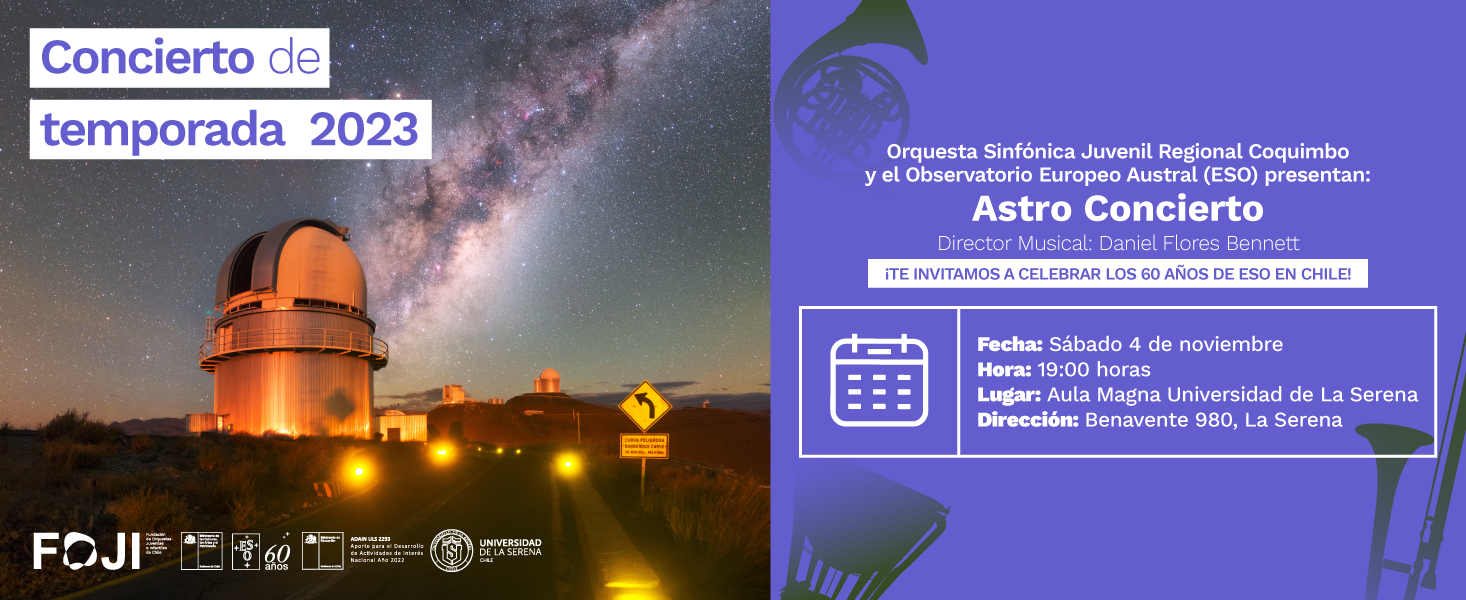

Folleto promocional Astro Concierto 2023

Folleto promocional Astro Concierto 2023.

Credit: FOJI